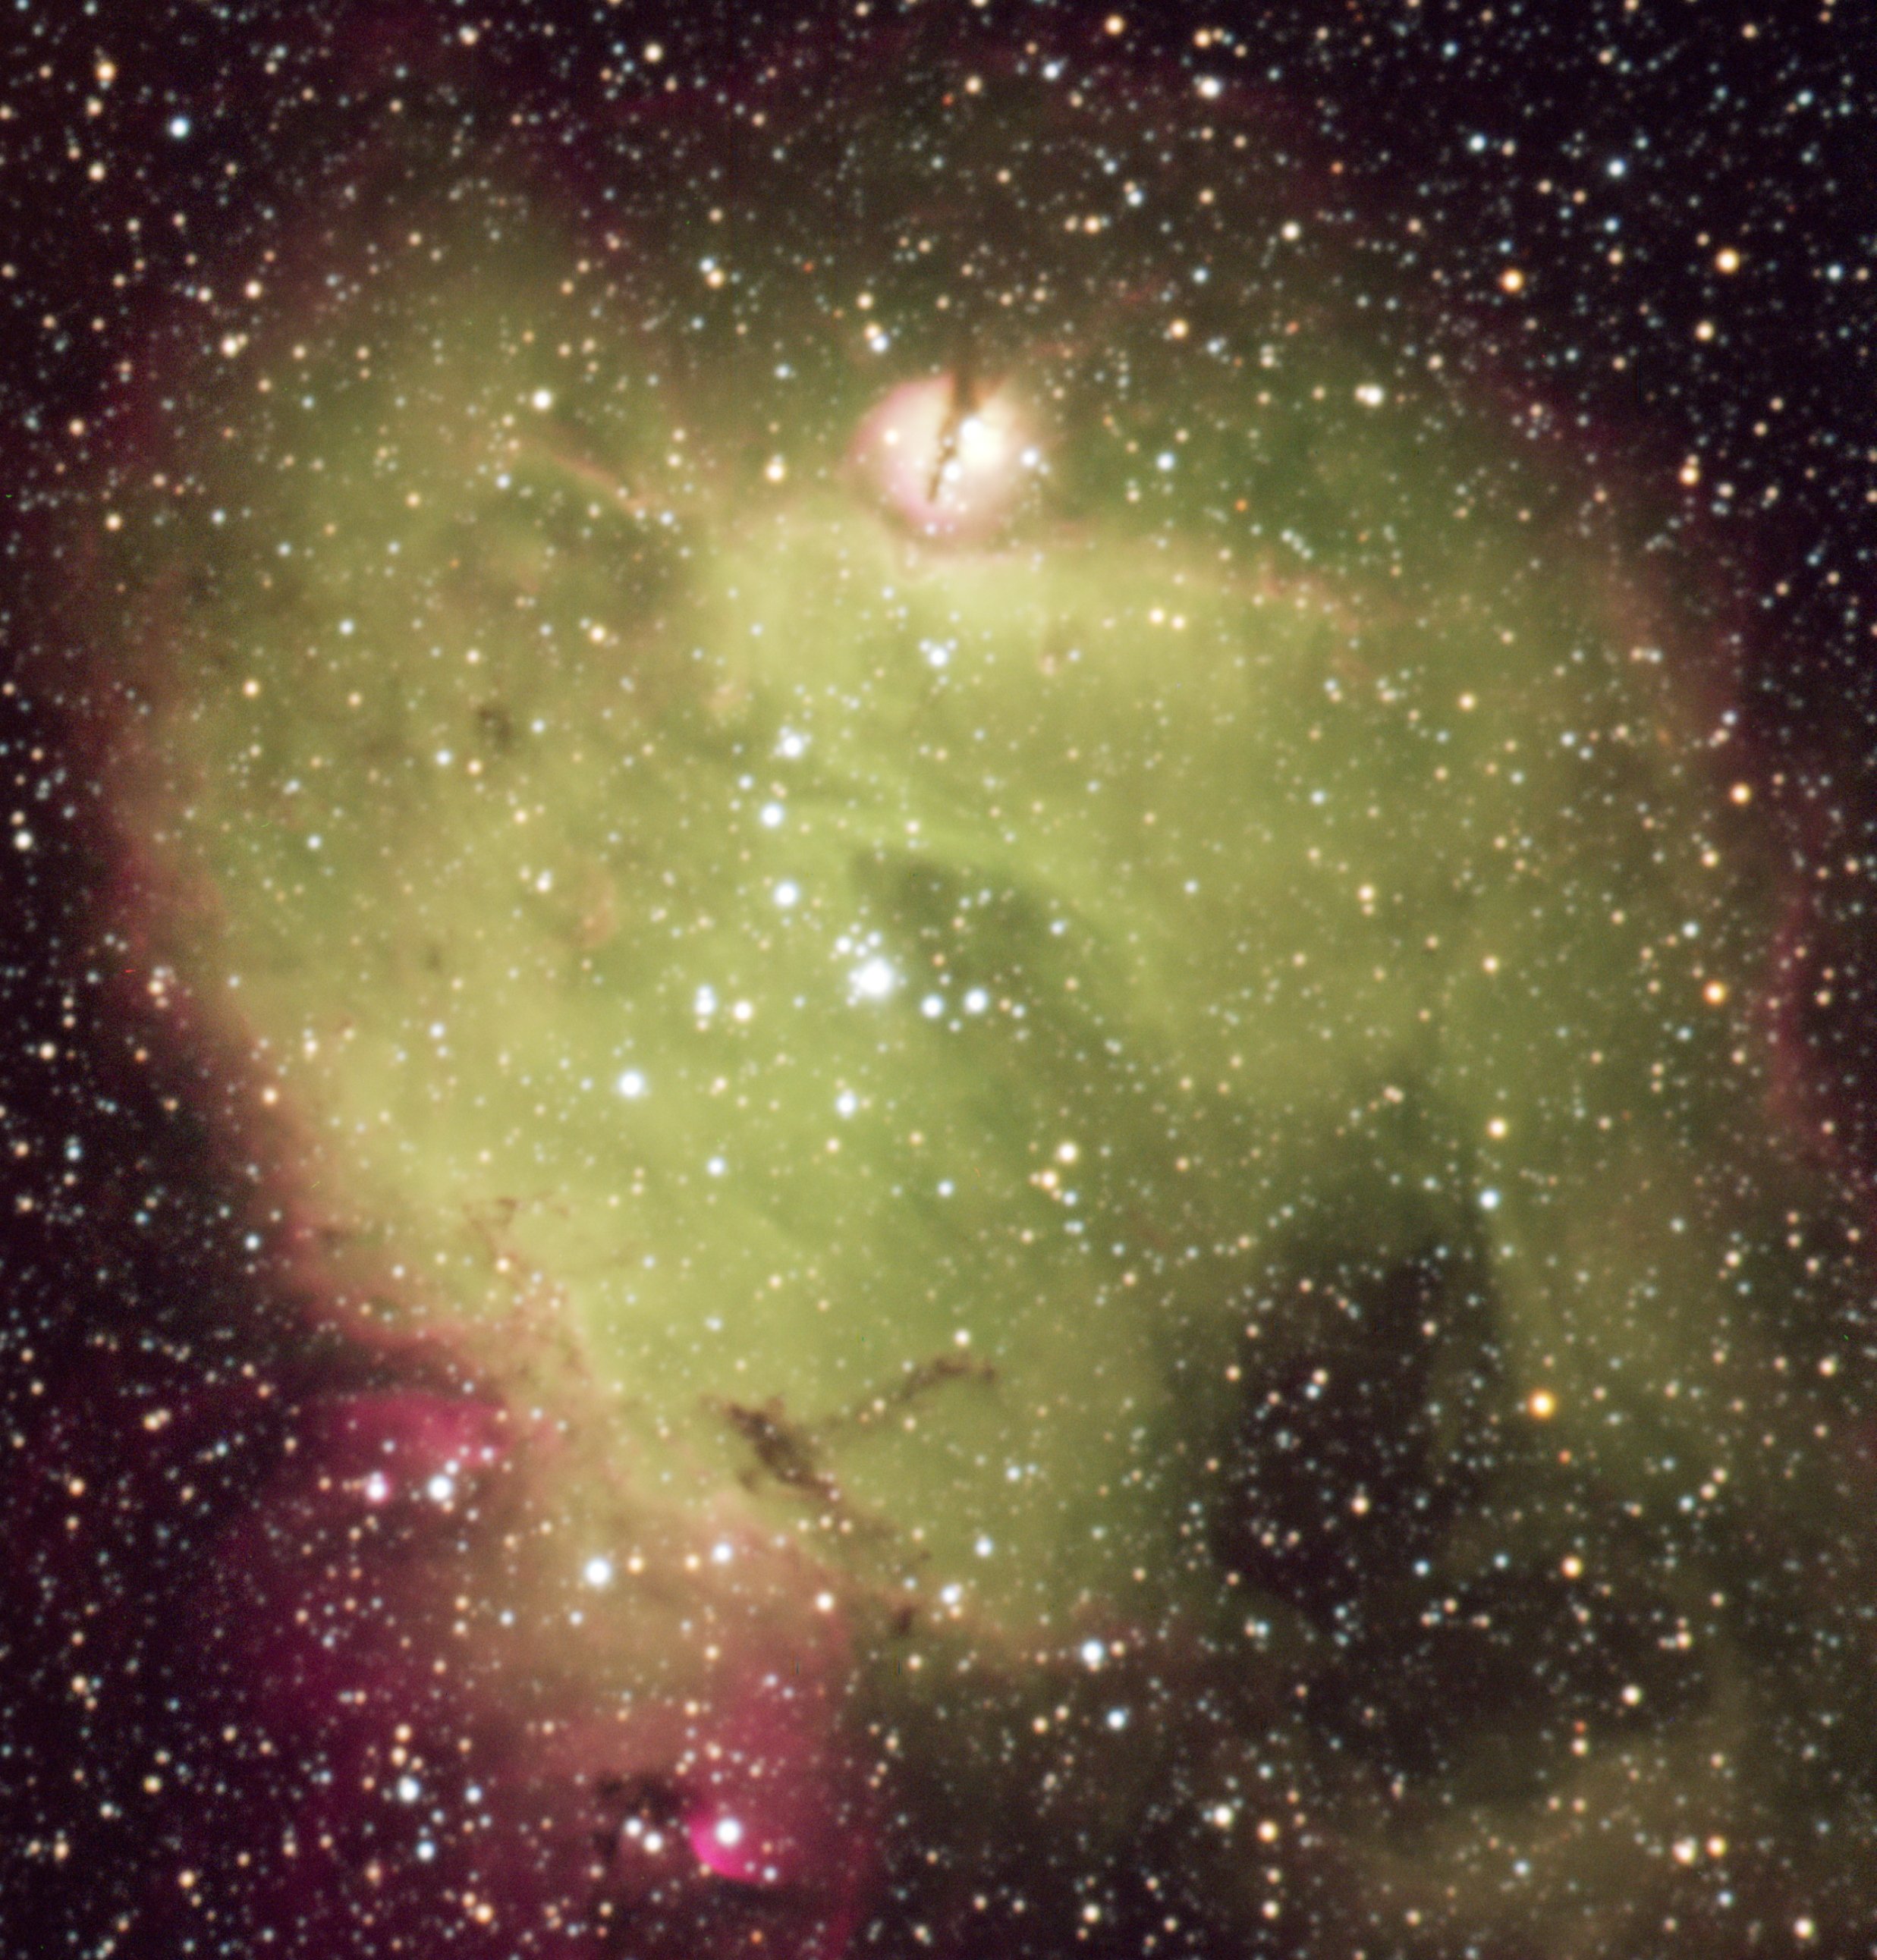

The LMC HII region N214C

Zoom-in on the LMC H II region N214C. The field size is 193"x 201" corresponding to roughly 160 x 170 light-years. The brightest object, situated toward the middle of the nebula, is the Sk-71 51 cluster. The striking compact H II blob lies ~ 60" (~ 50 light-years) north of Sk-71 51.

Credit: ESO